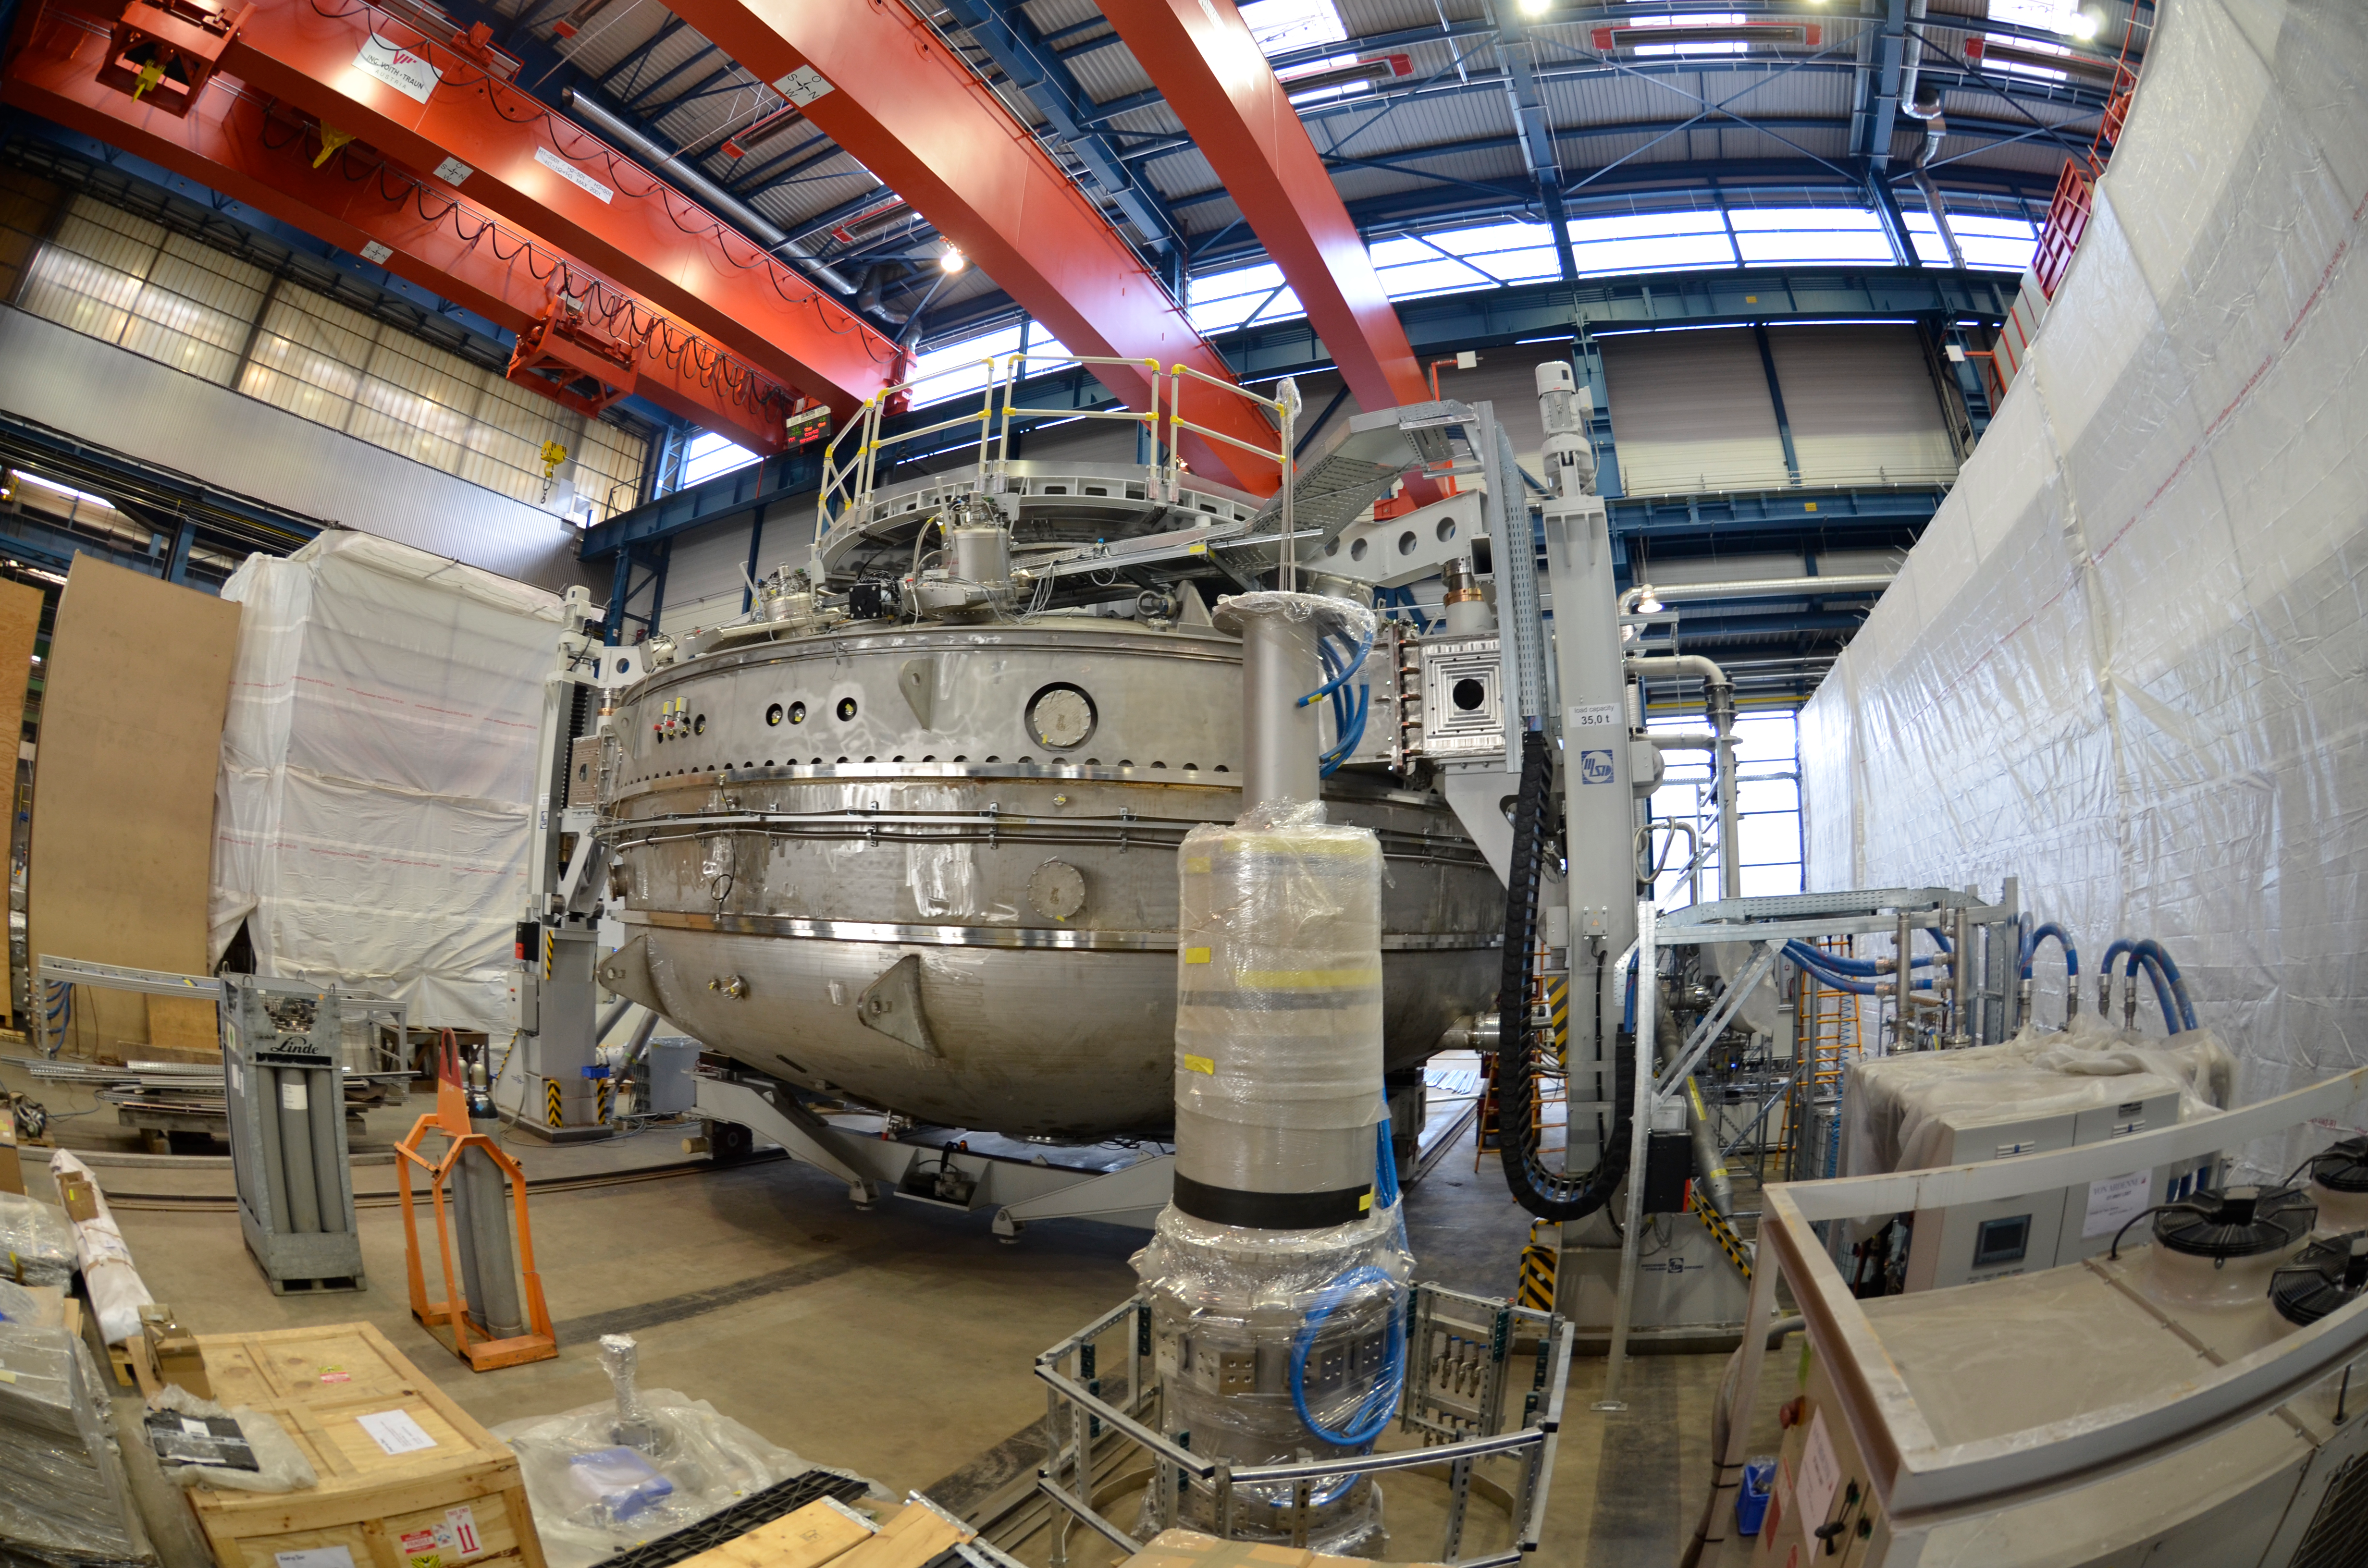

Coating Chamber

Submitted by LSST Coating Chamber Engineer Tomislav Vucina: Photos of construction of the coating chamber, where LSST's mirrors will be recoated every few years. We anticipate M1M3 (coated with aluminum) will be cleaned and recoated every 2 years, and M2 (coated with protective silver) every 5 years. Reflectance monitoring will allow us to predict when this more time-intensive work is necessary, and it will likely be coordinated with other scheduled downtime. More information on the washing and coating process can be found at http://ls.st/m1y

Credit: Rubin Observatory/NSF/AURA